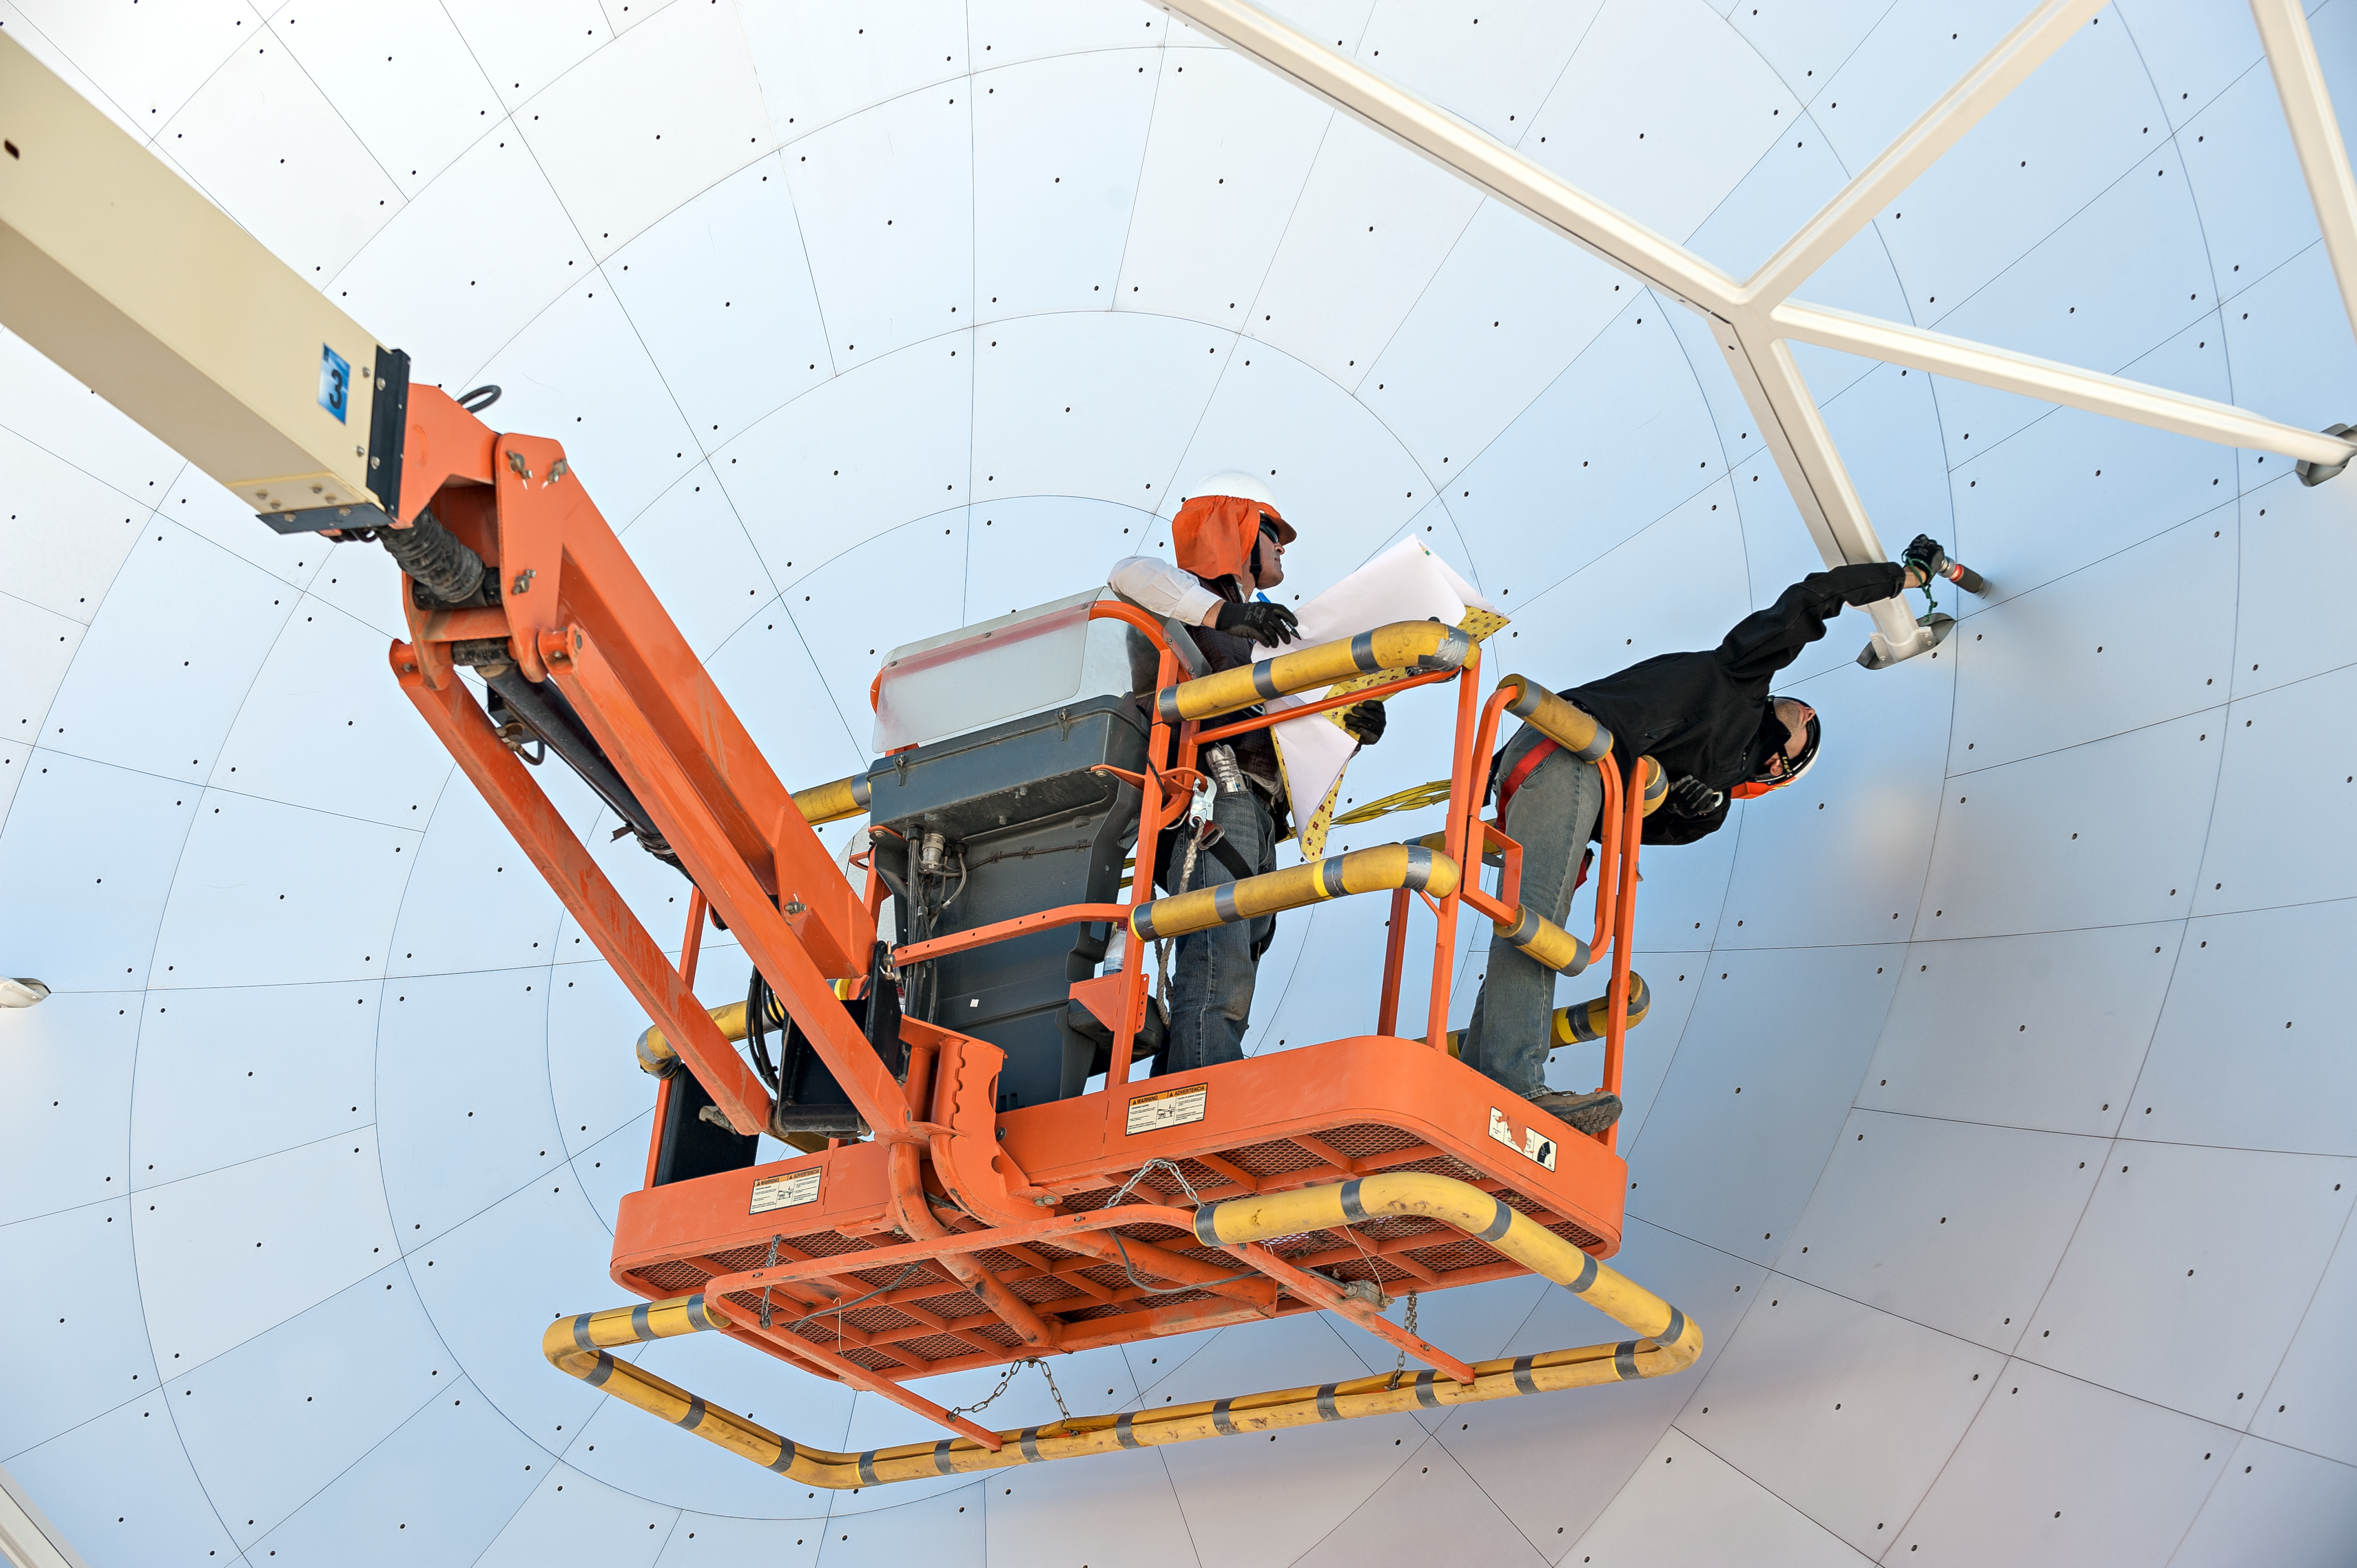

ALMA antenna maintenance

Engineers adjust panels in the dish of a Japanese 7-metre Atacama Large Millimeter/submillimeter Array (ALMA) antenna. Through a process called holography, all of the ALMA antennas are tested to ensure the surface of their large dishes meets the strict standards required to perform world-class observations of the cosmos.

Credit: ESO/M. Alexander